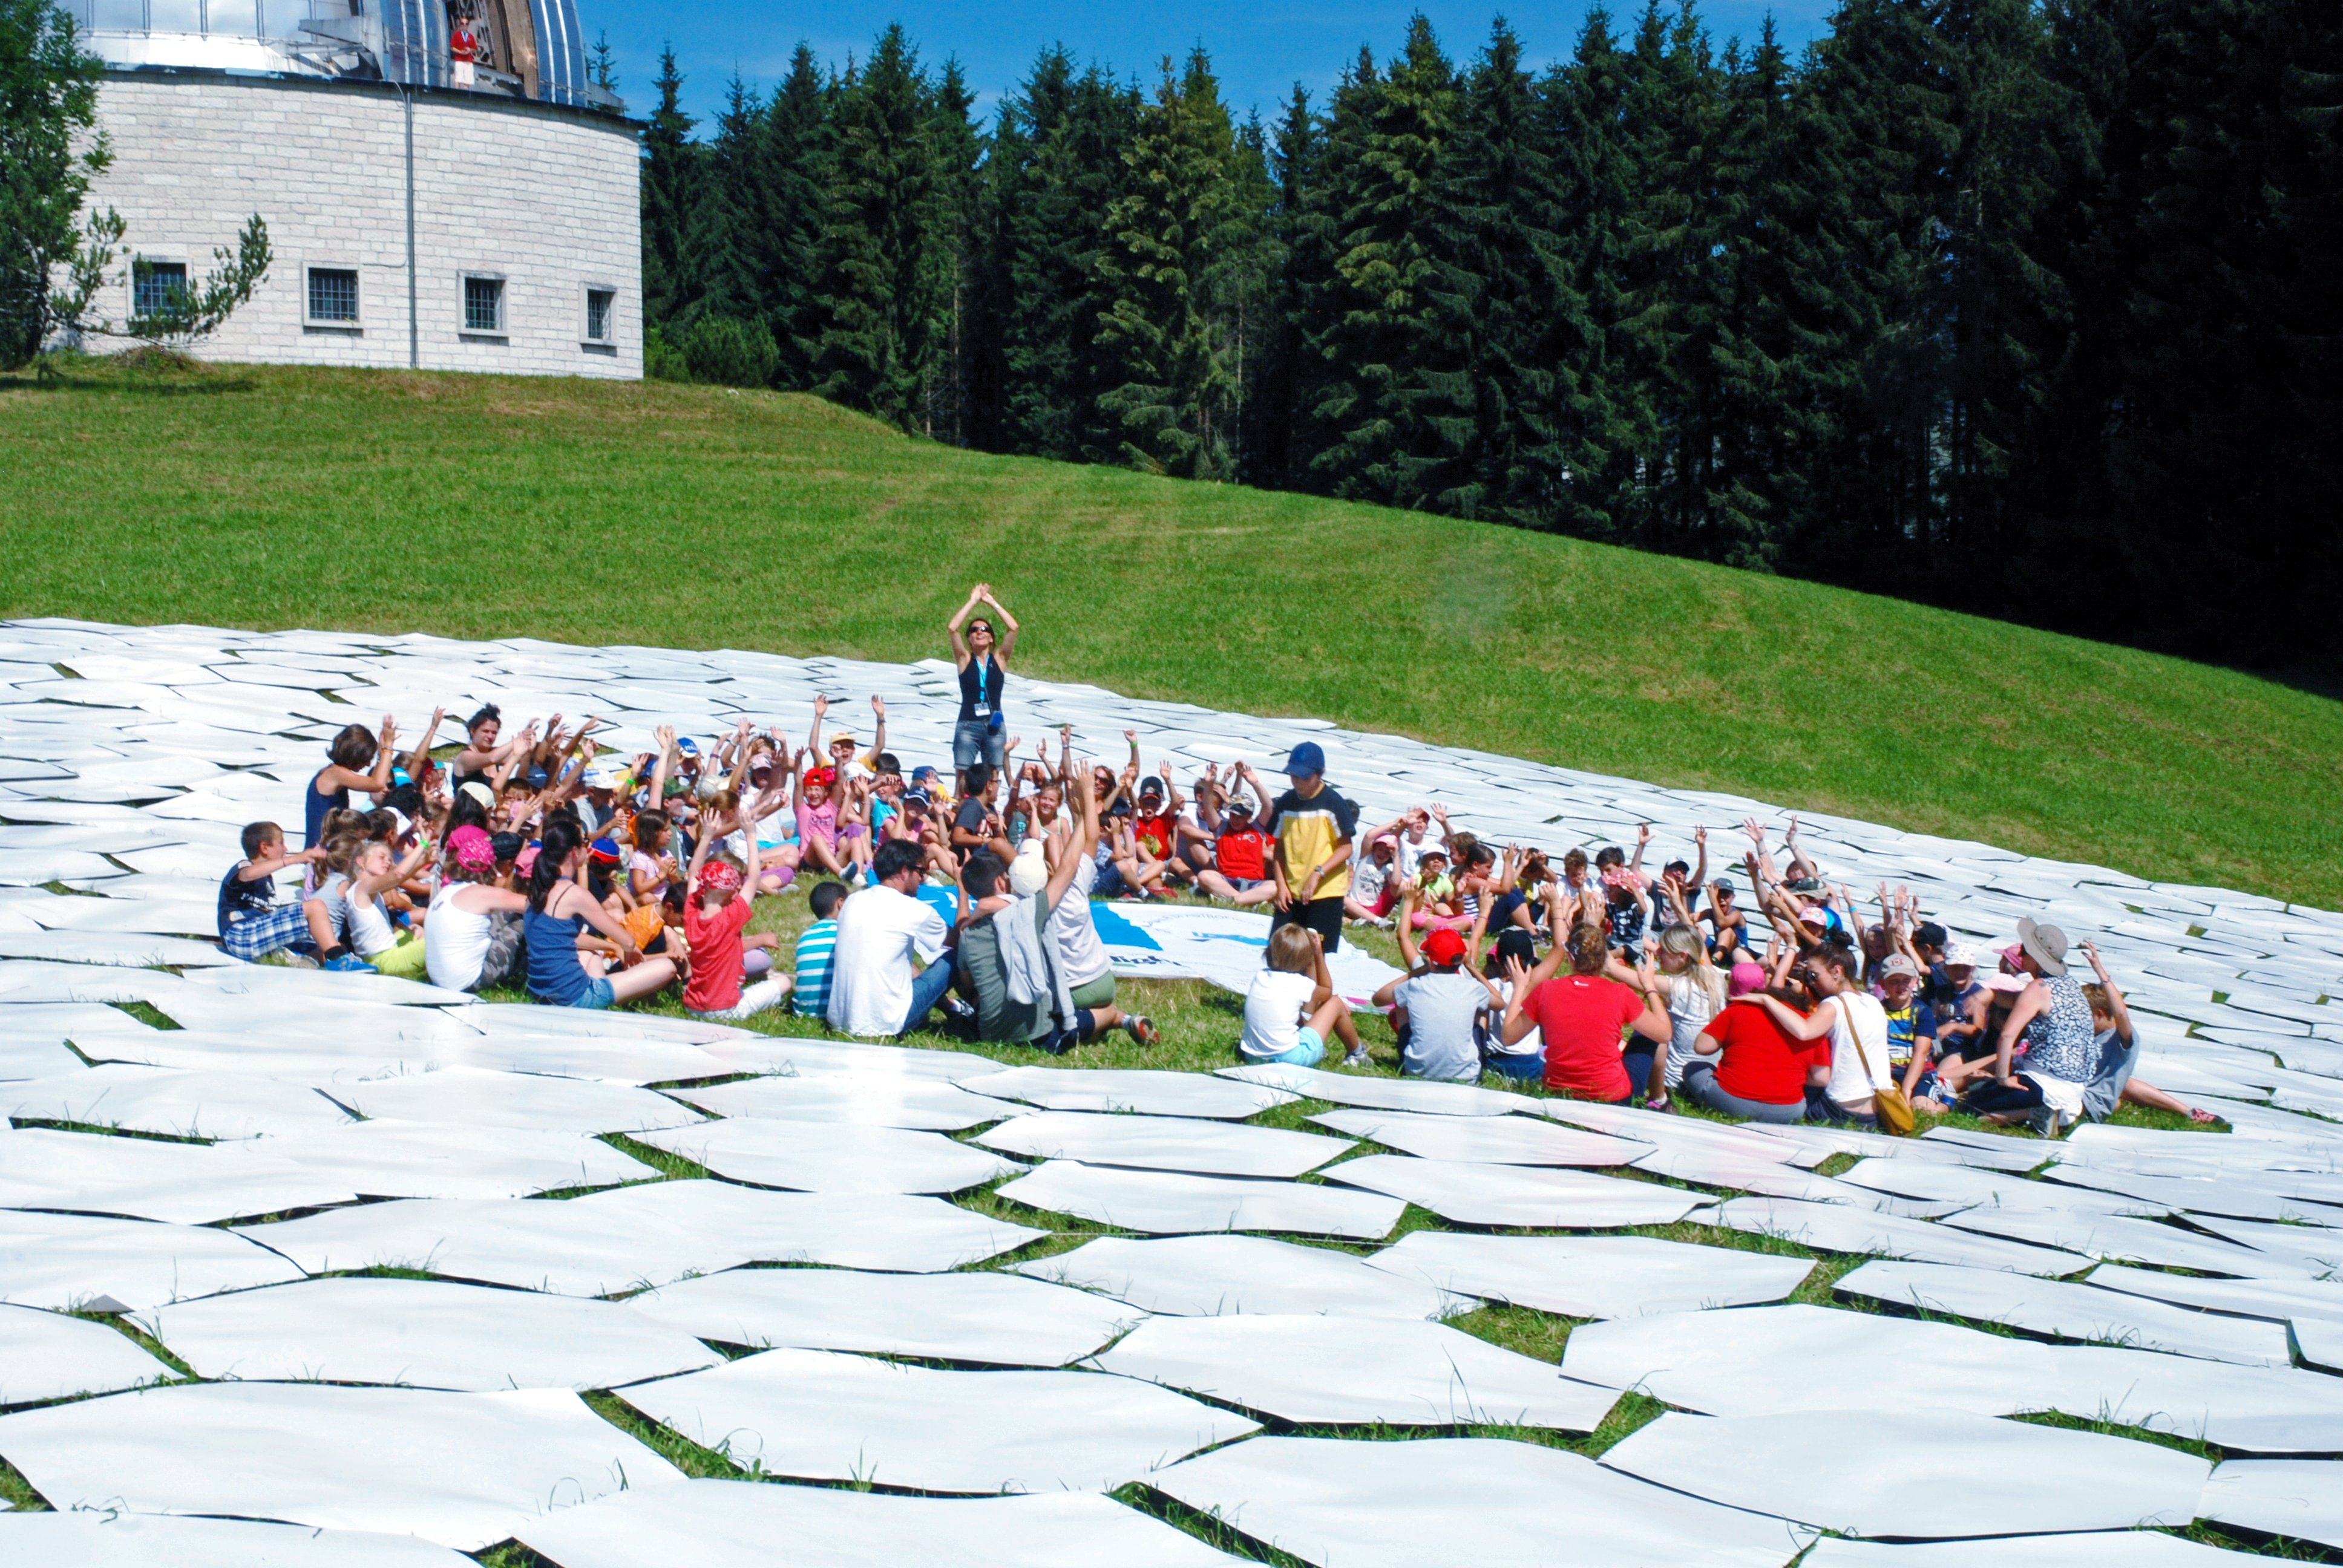

Building the telescope of the future

This image shows the final result of a game to produce a 1:1 scale model of the 39 metre primary mirror of the Extremely Large Telescope. The game was organised and played at the Osservatorio Astrofisico di Asiago — Asiago Astrophysical Observatory — part of the University of Padua near Asiago, Italy.

The game was originally played during the 2011 Open House Day at the ESO headquarters in Garching, Germany and uses 800 hexagonal pieces of card — each 1.4 metres in diameter — to represent each of the mirrors that together make up the huge primary mirror.

Credit: Rosella Spiga/ESO